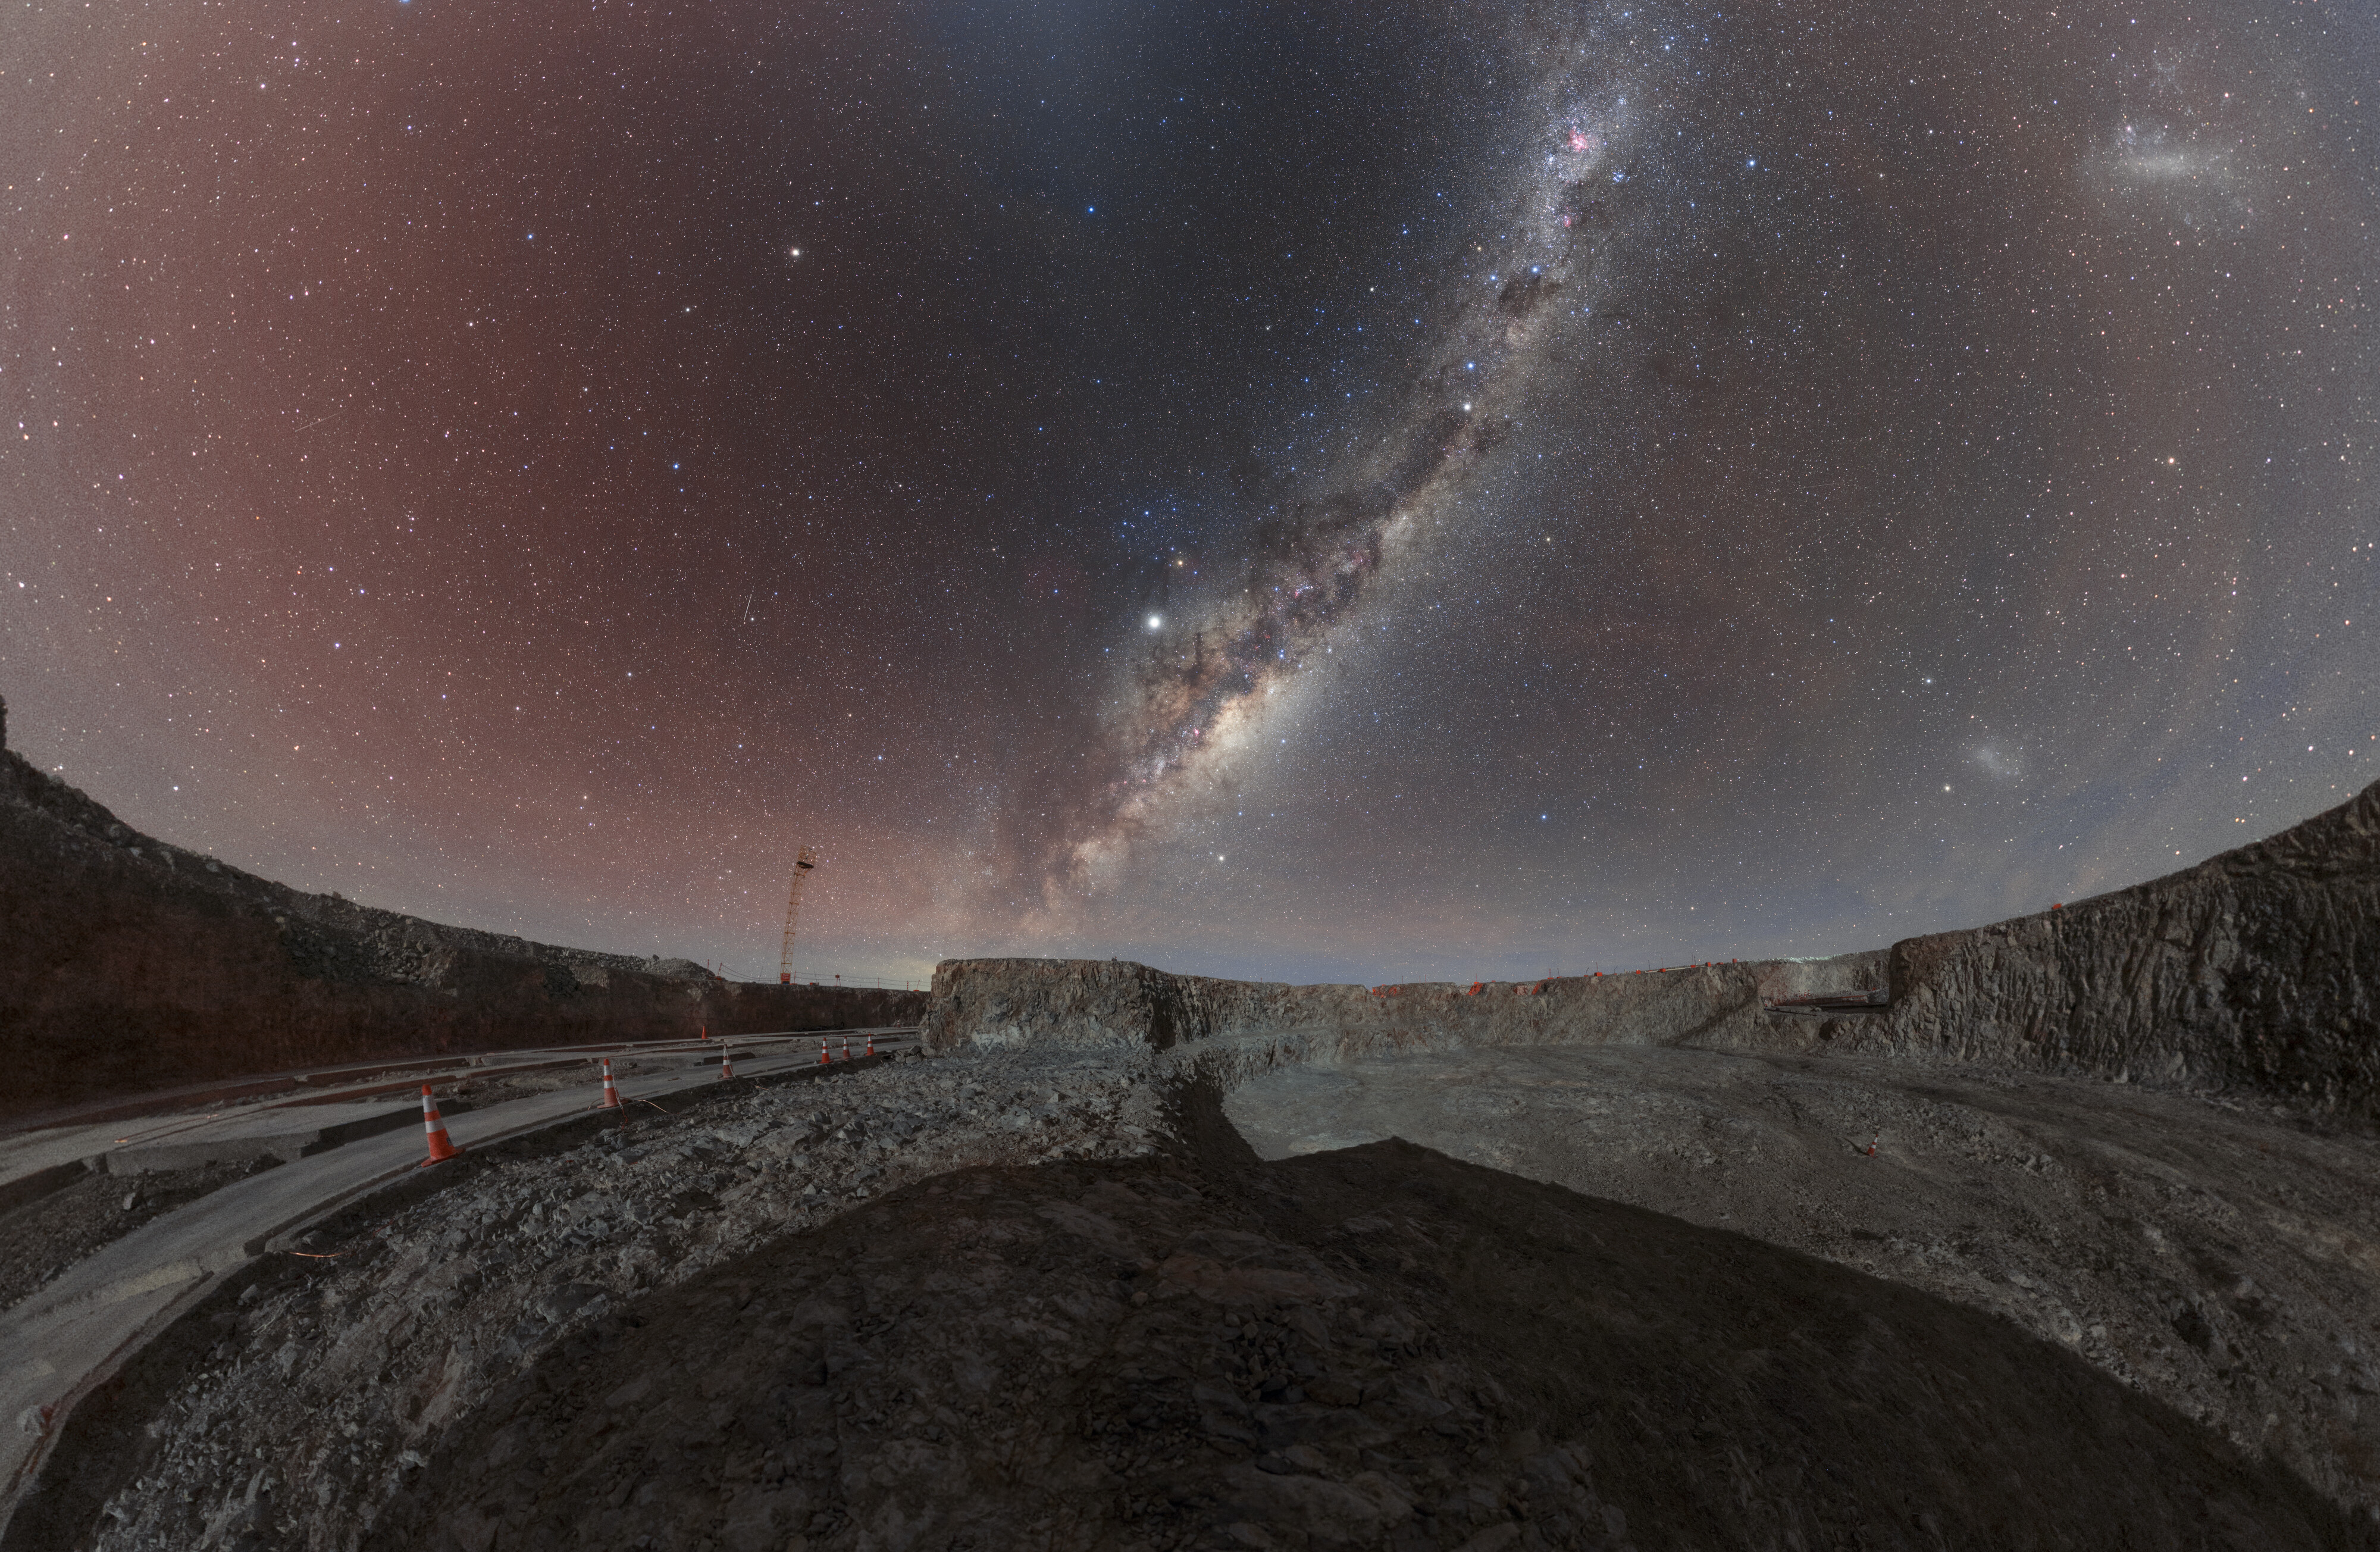

Milky Way above the Armazones crater

Milky Way panorama with Large Magellanic Cloud taken in the Armazones crater site in Chile by the Extremely Large Telescope site during a moonlight. The Milky Way is visible from Earth in areas with low light pollution. These places are also perfect sites for ESO's telescopes.

Credit: ESO/P. Horálek